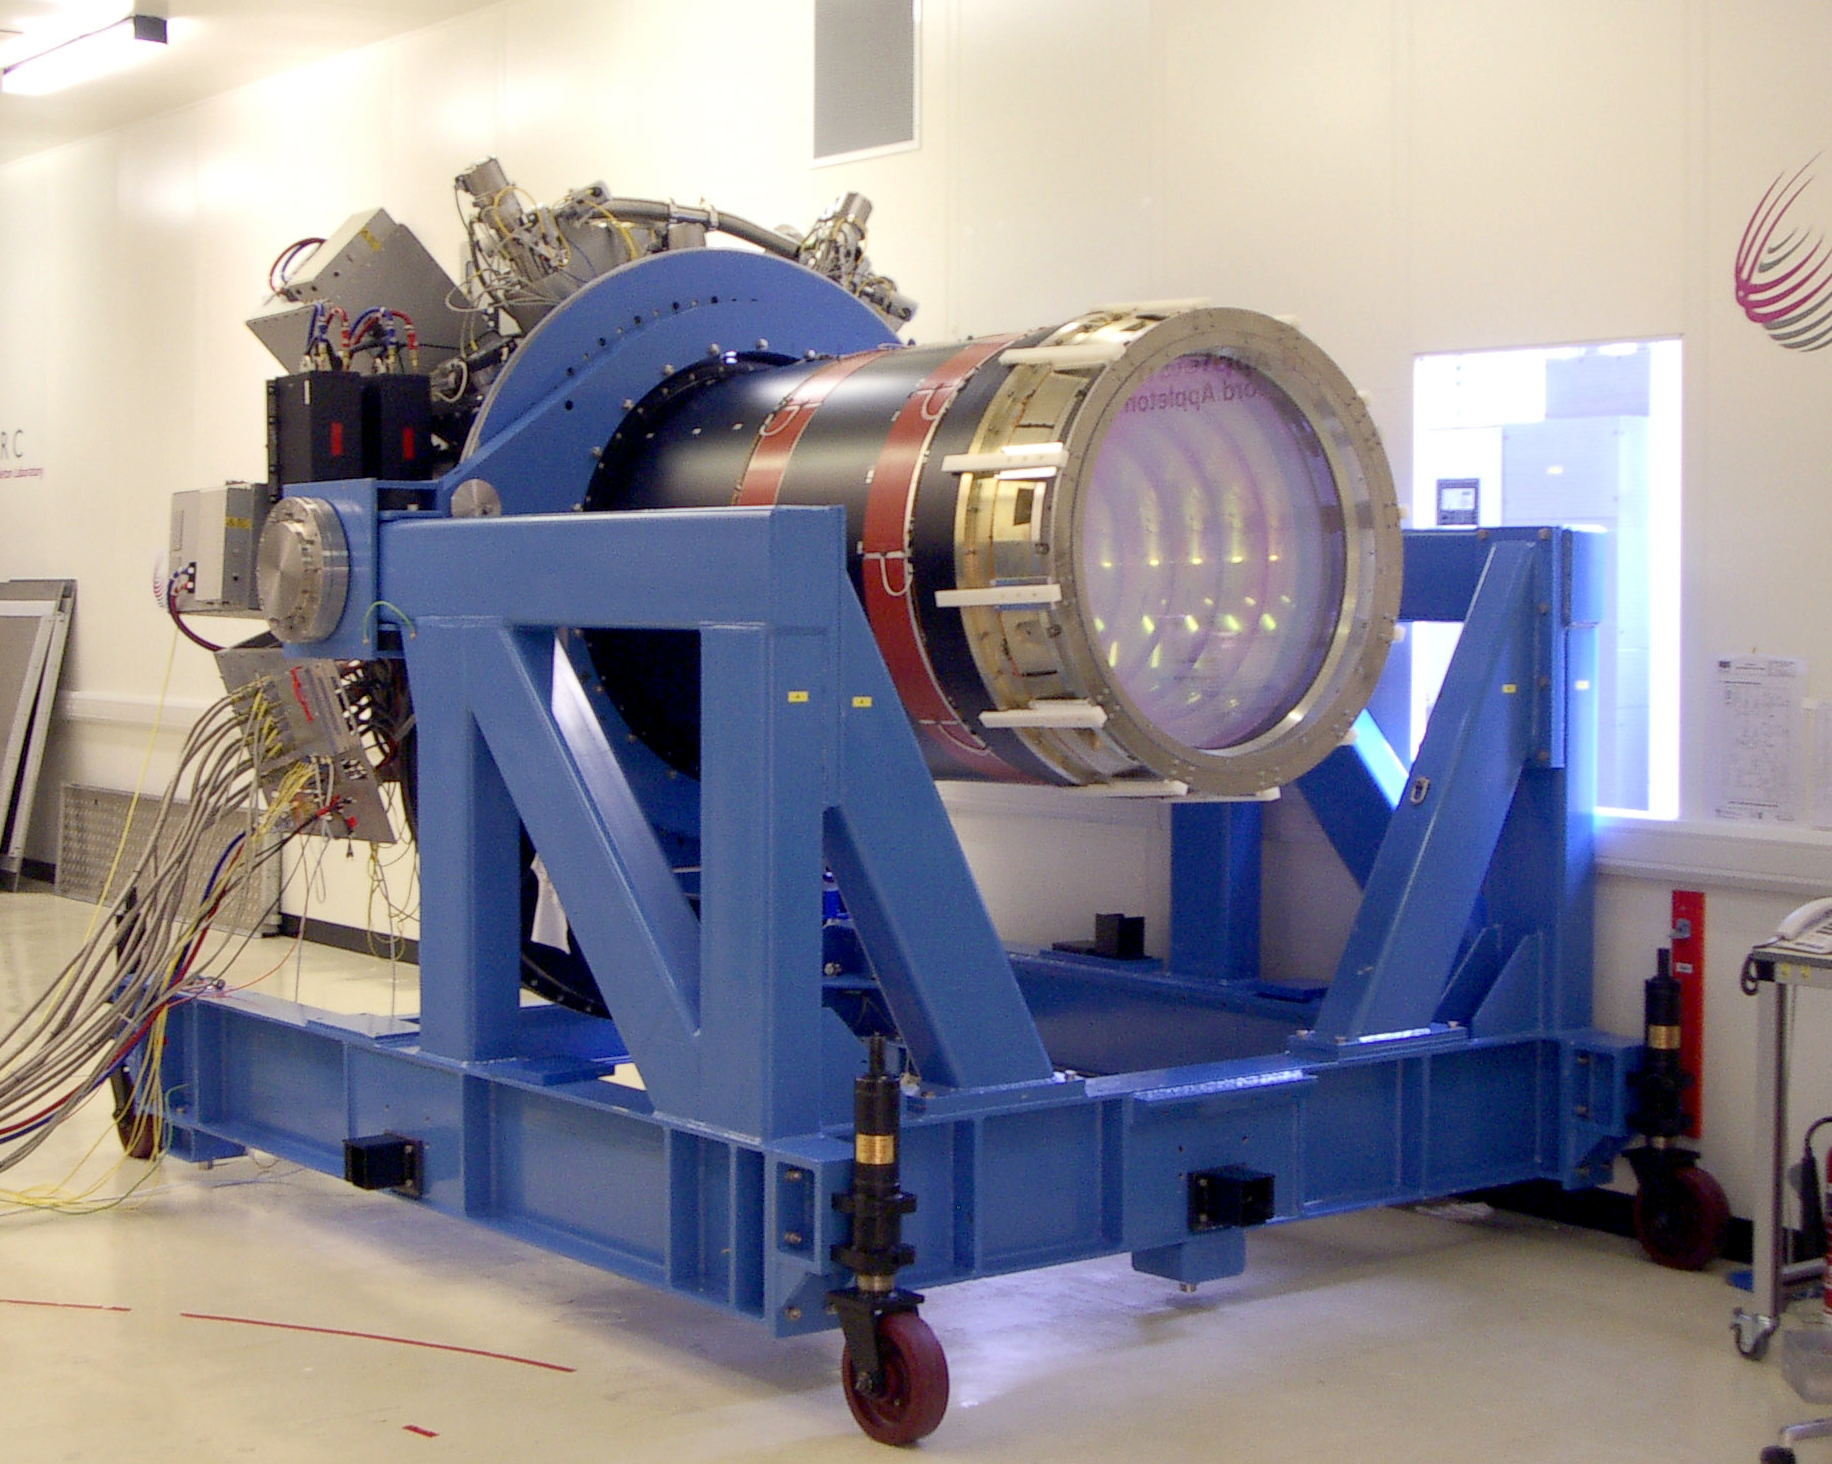

The VISTA camera

The 2.9-tonne VISTA camera awaiting its shipment for Paranal at the CCLRC Rutherford Appleton Laboratory, UK.

Credit: VISTA